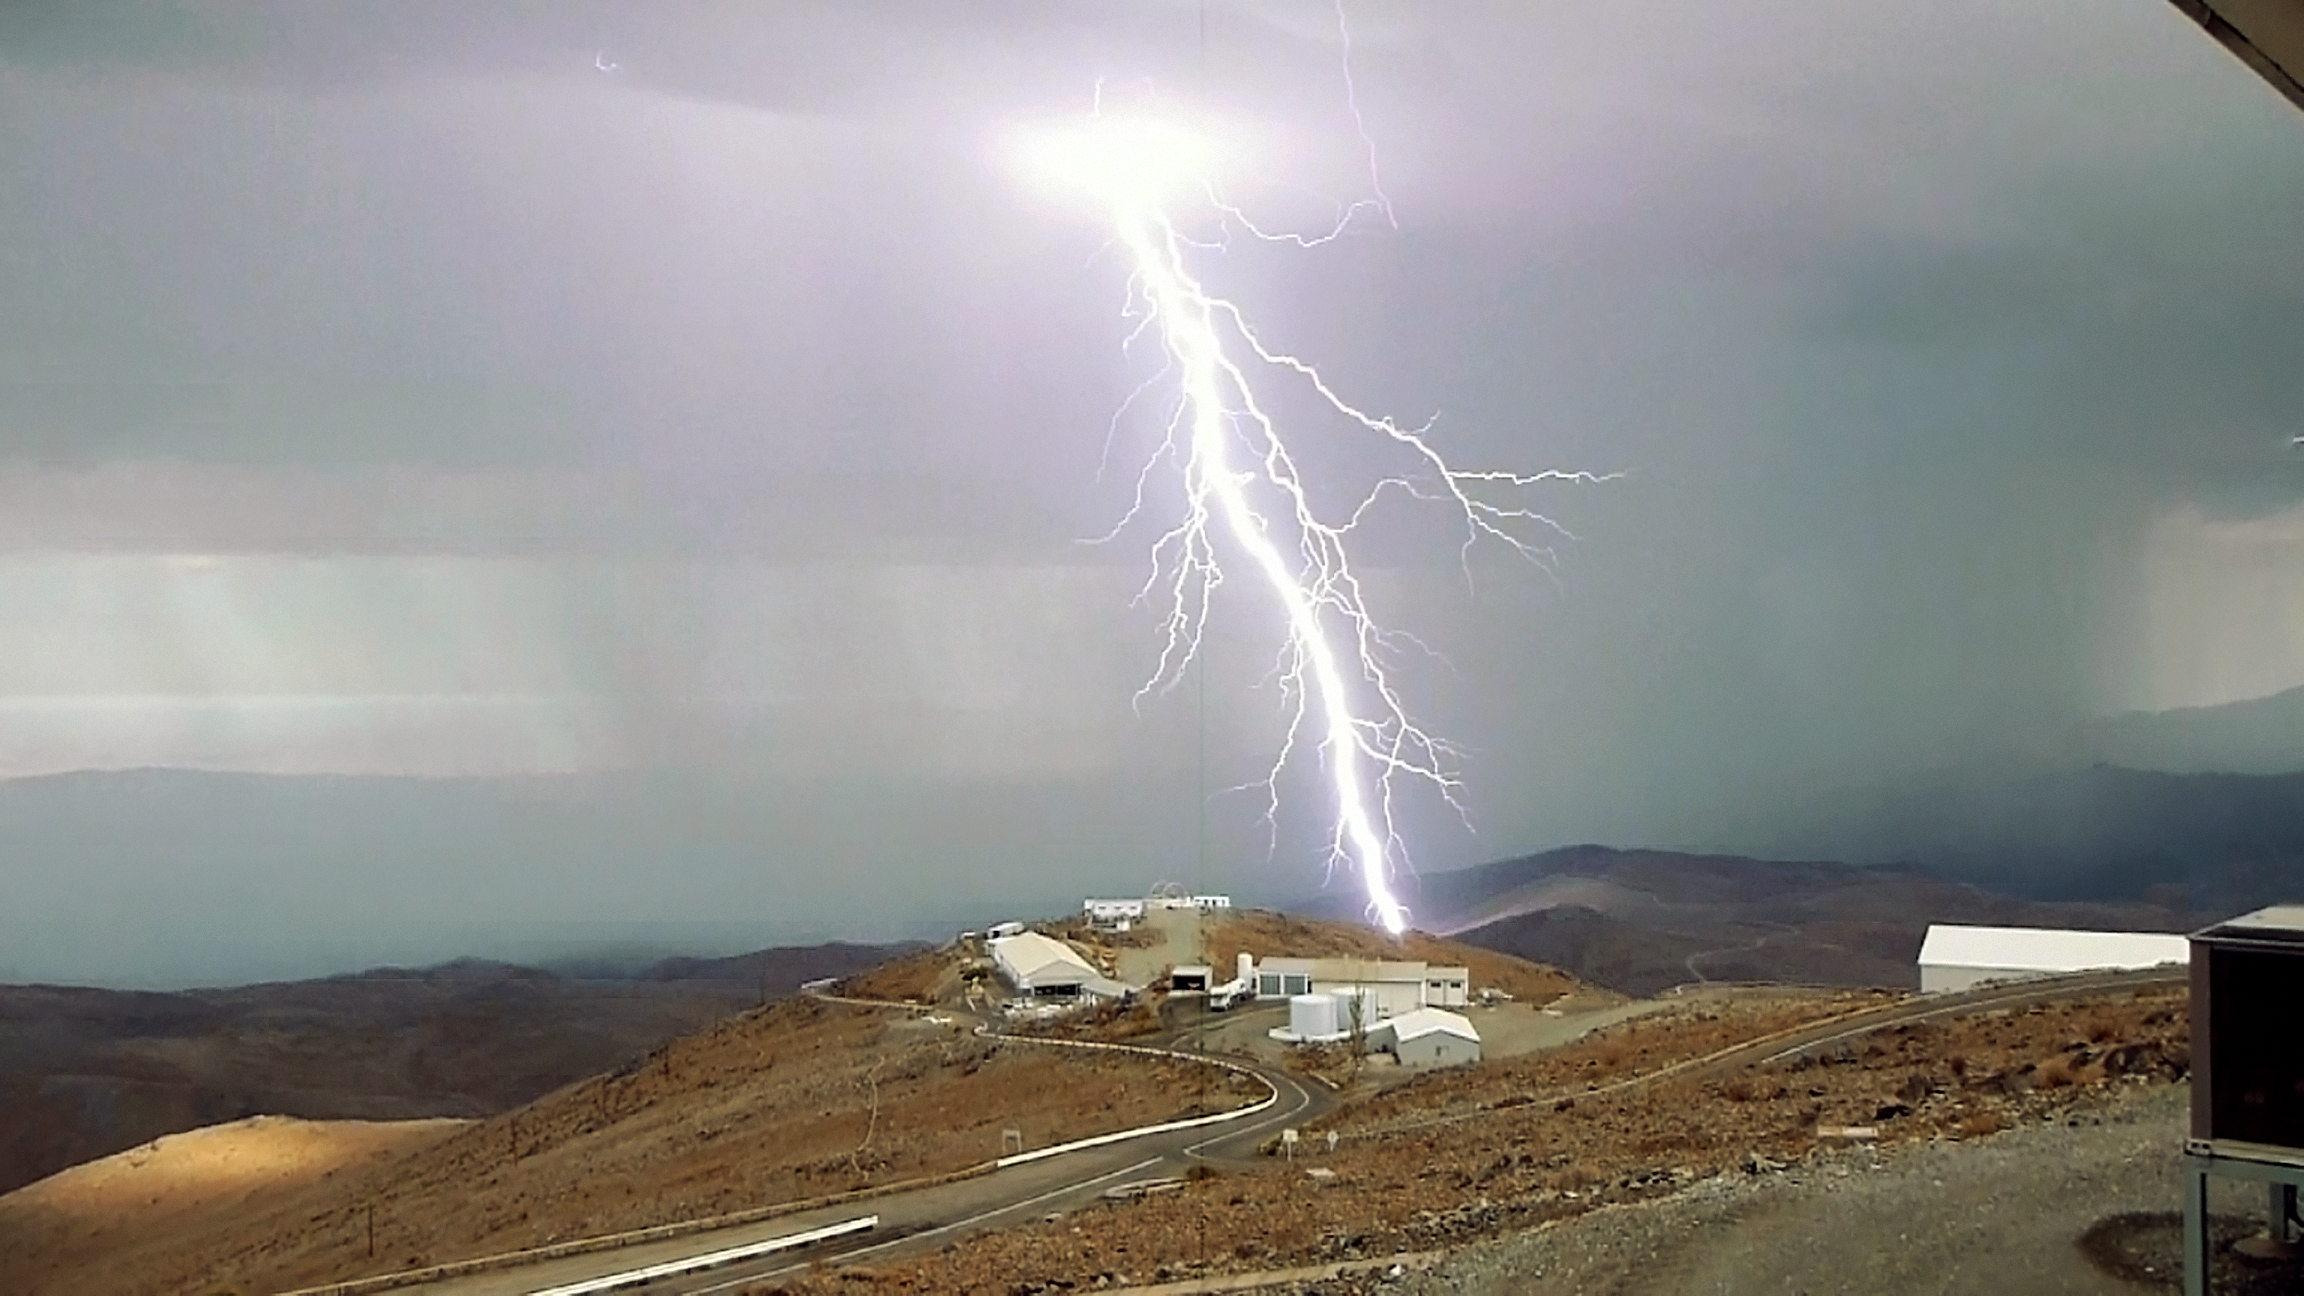

Power of nature

Even though the Atacama desert, place of the La Silla Observatory, is one of the driest places on Earth, thunderstorms can happen. These also include bright lightning, like the one visible on the image.

Credit: P. Sinclaire/ESO